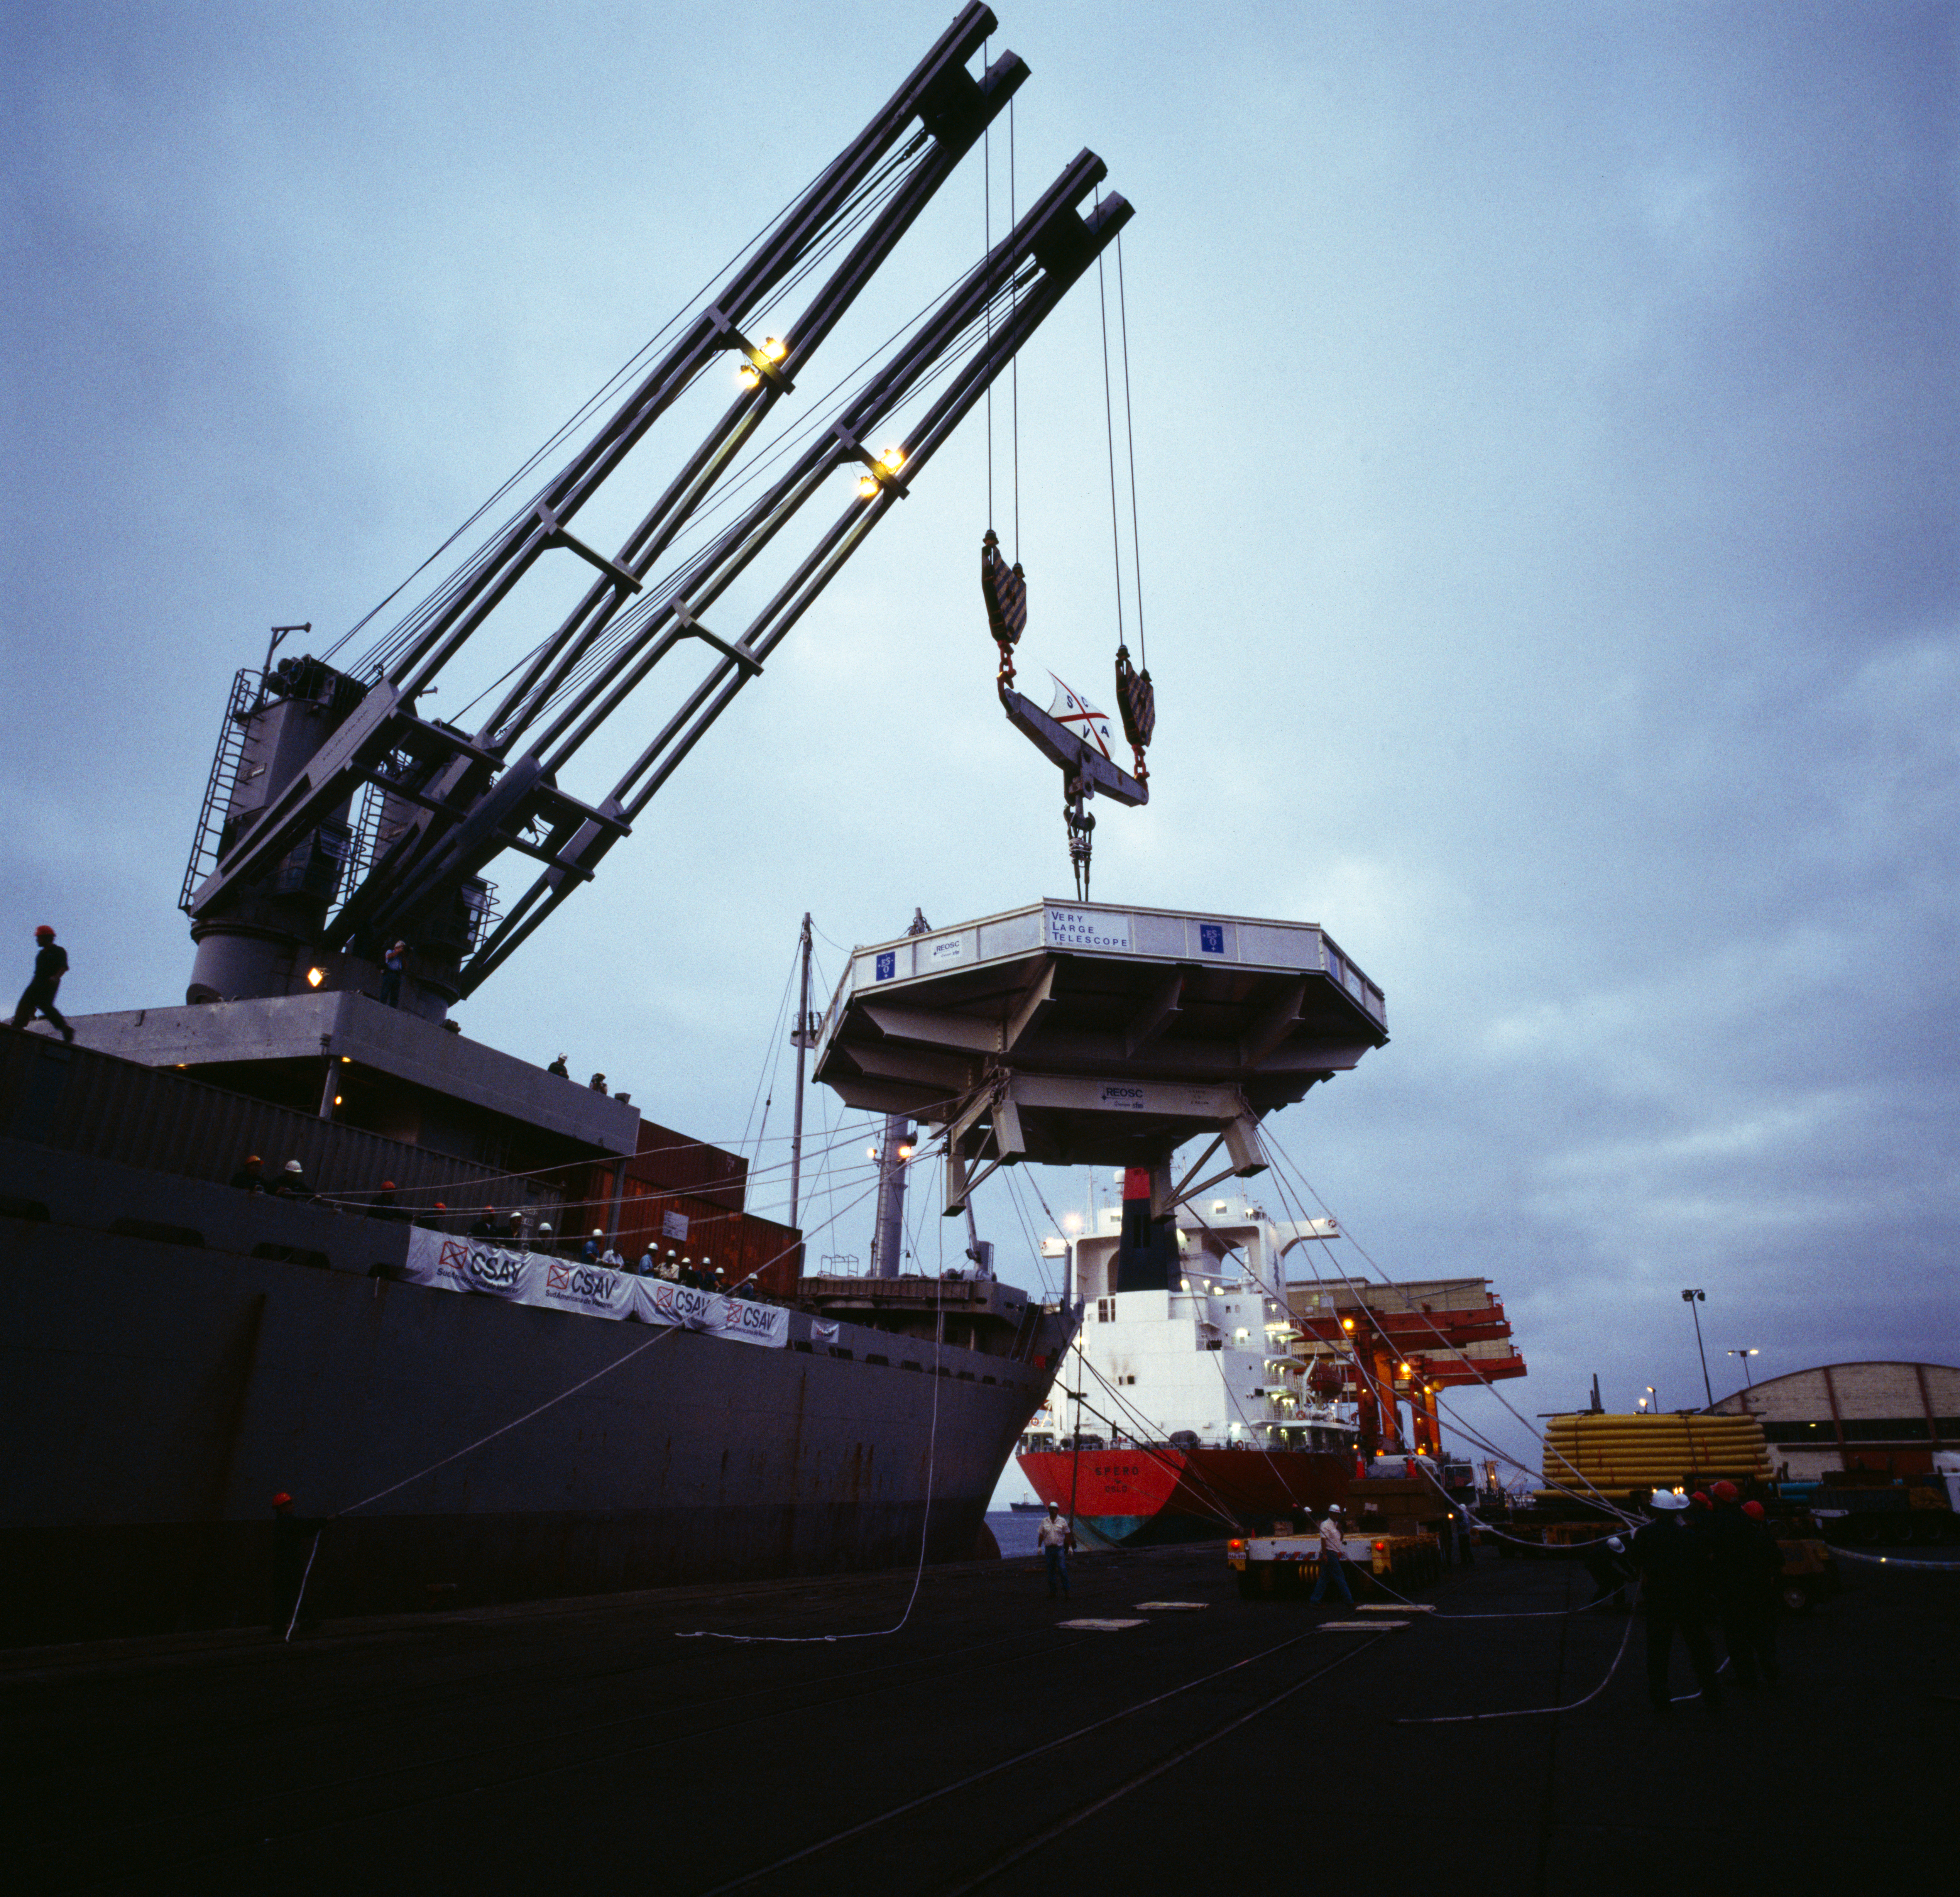

VLT M1 mirror

The Very Large Telescope M1 Mirror being moved. This image was obtained in December 1997.

Credit: ESO